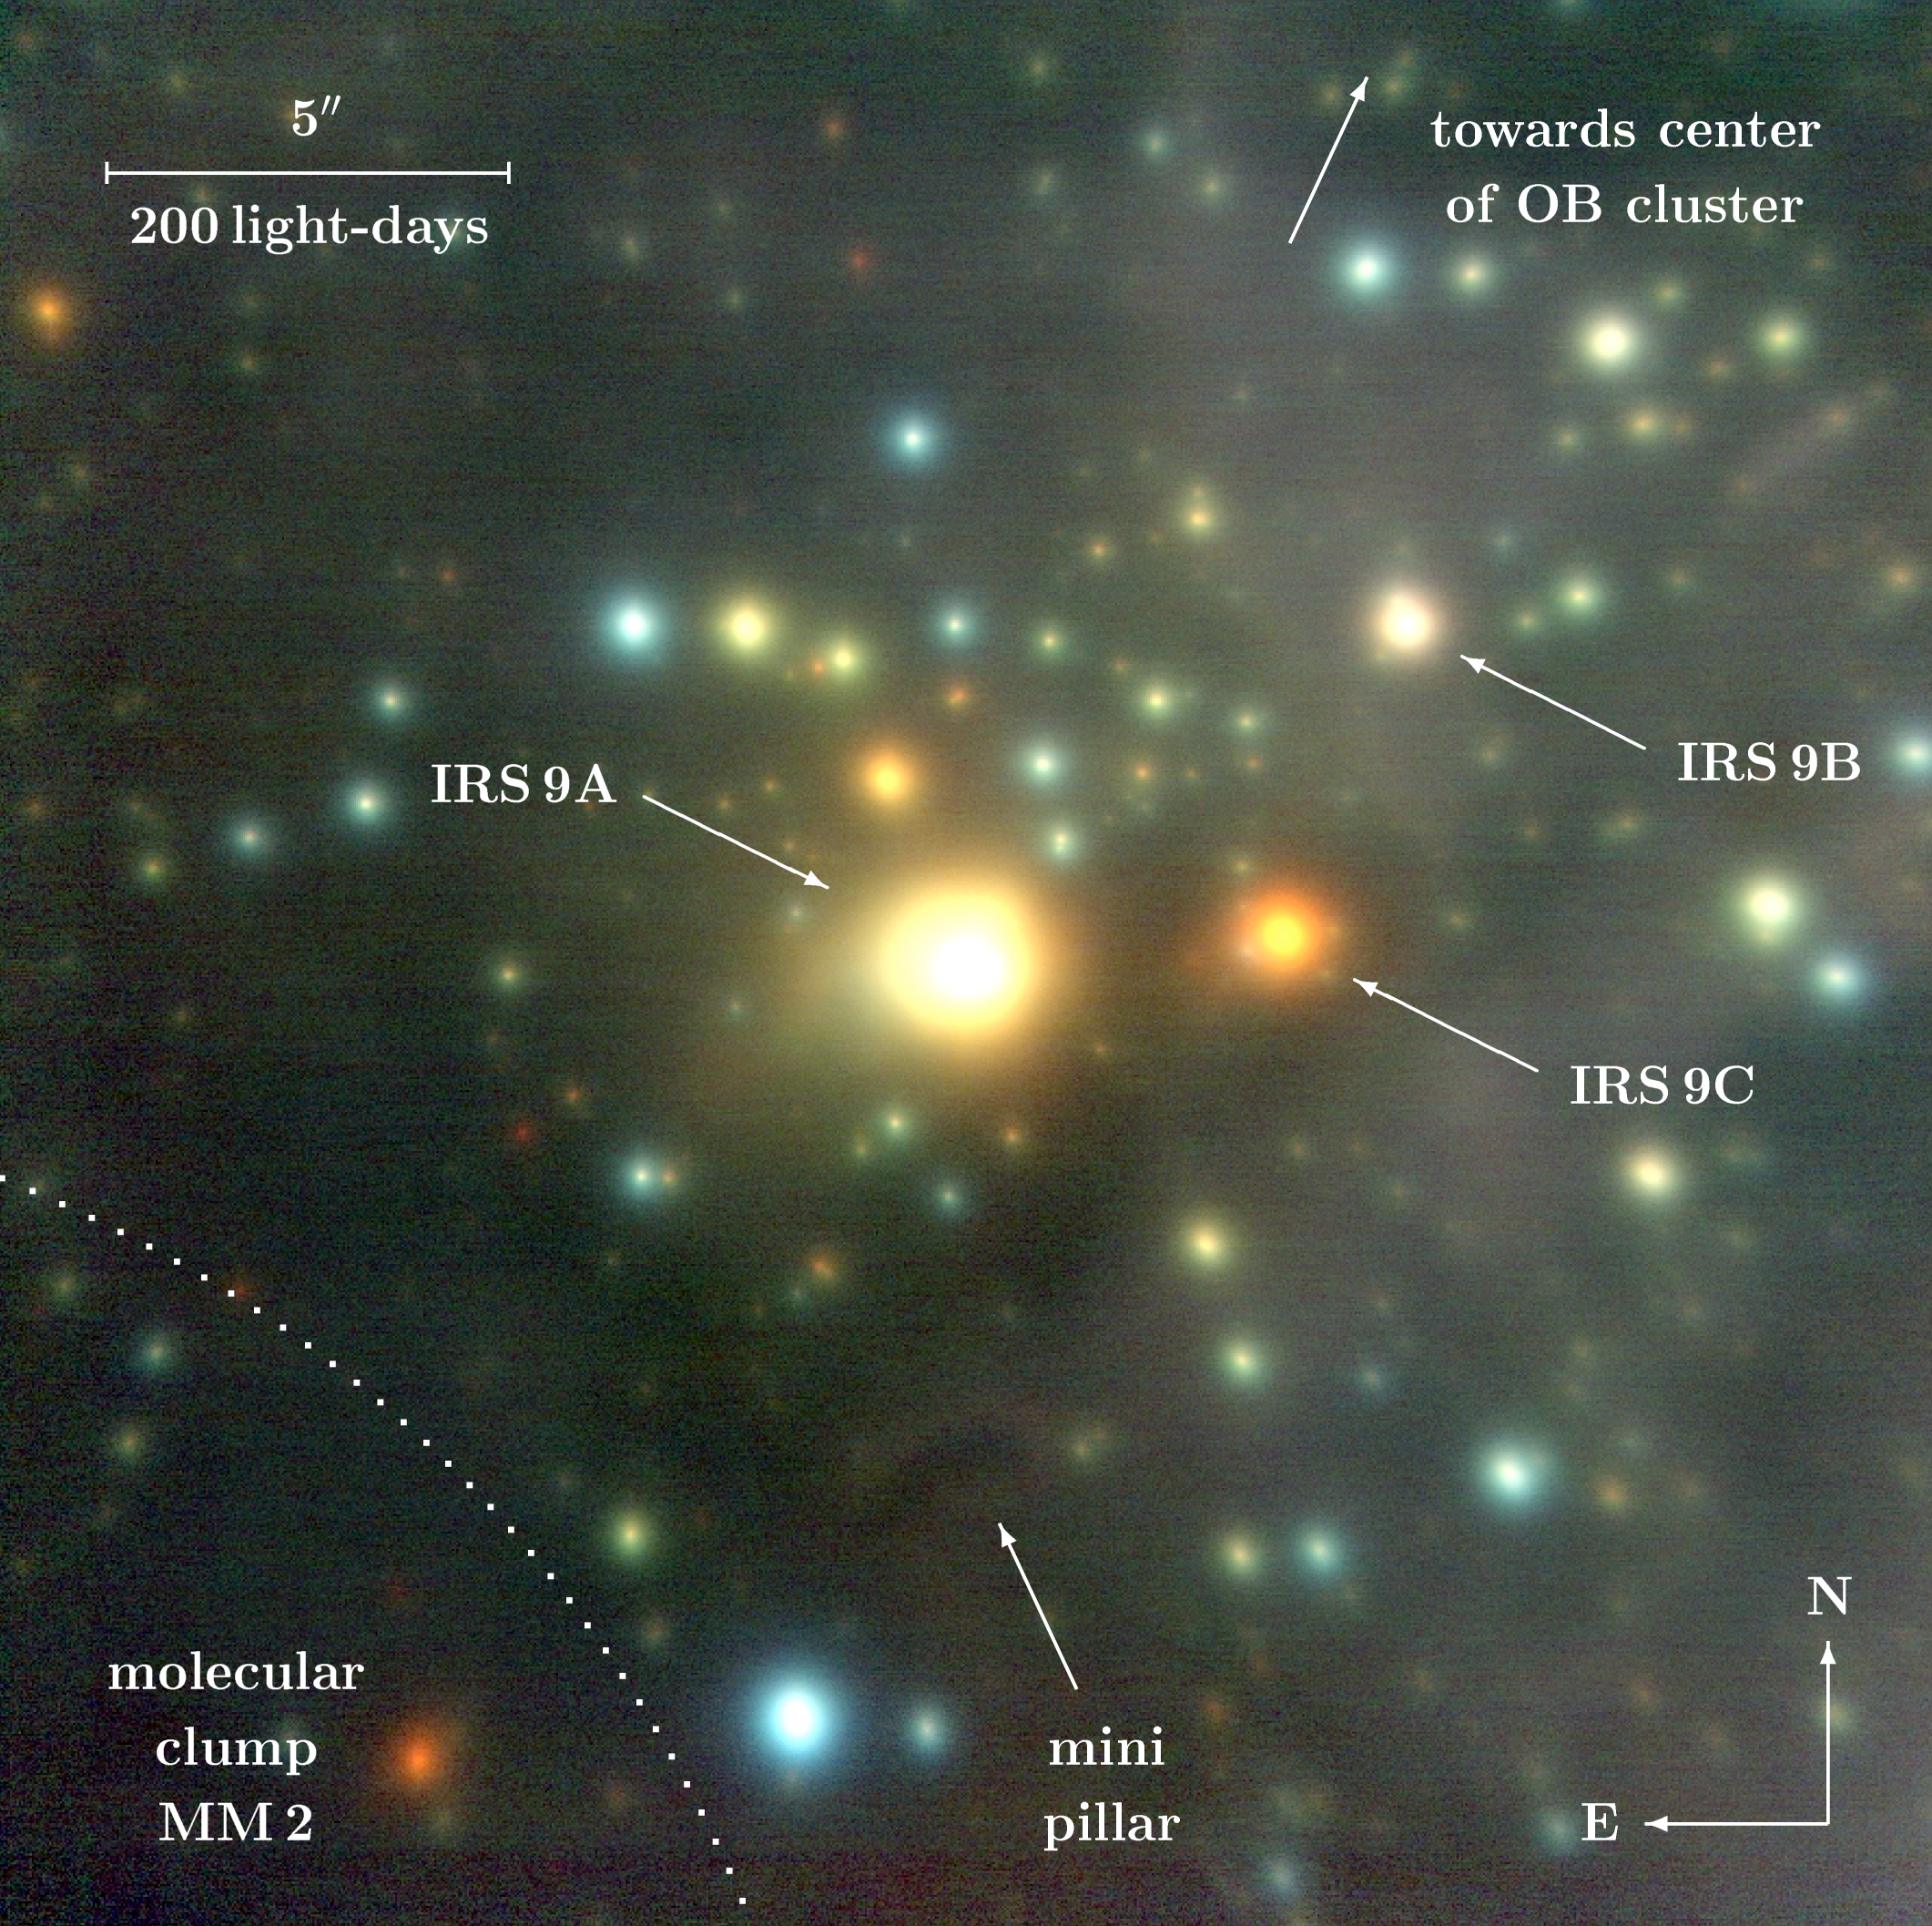

Starburst region NGC 3603 IRS 9

Sky region around the very young infrared sources IRS 9, located about 8.5 light-years south of the NGC 3603 cluster. IRS 9A-C represent the brightest members of a sparse association of protostars, still embedded in circumstellar envelopes, but in a region of the pristine molecular cloud core, now largely "blown-free" from gas and dust. The intrinsic brightness of these nascent stars is impressive: 100,000, 1000 and 1000 times that of the Sun for IRS 9A, IRS 9B and IRS 9C, respectively.

Credit: ESO